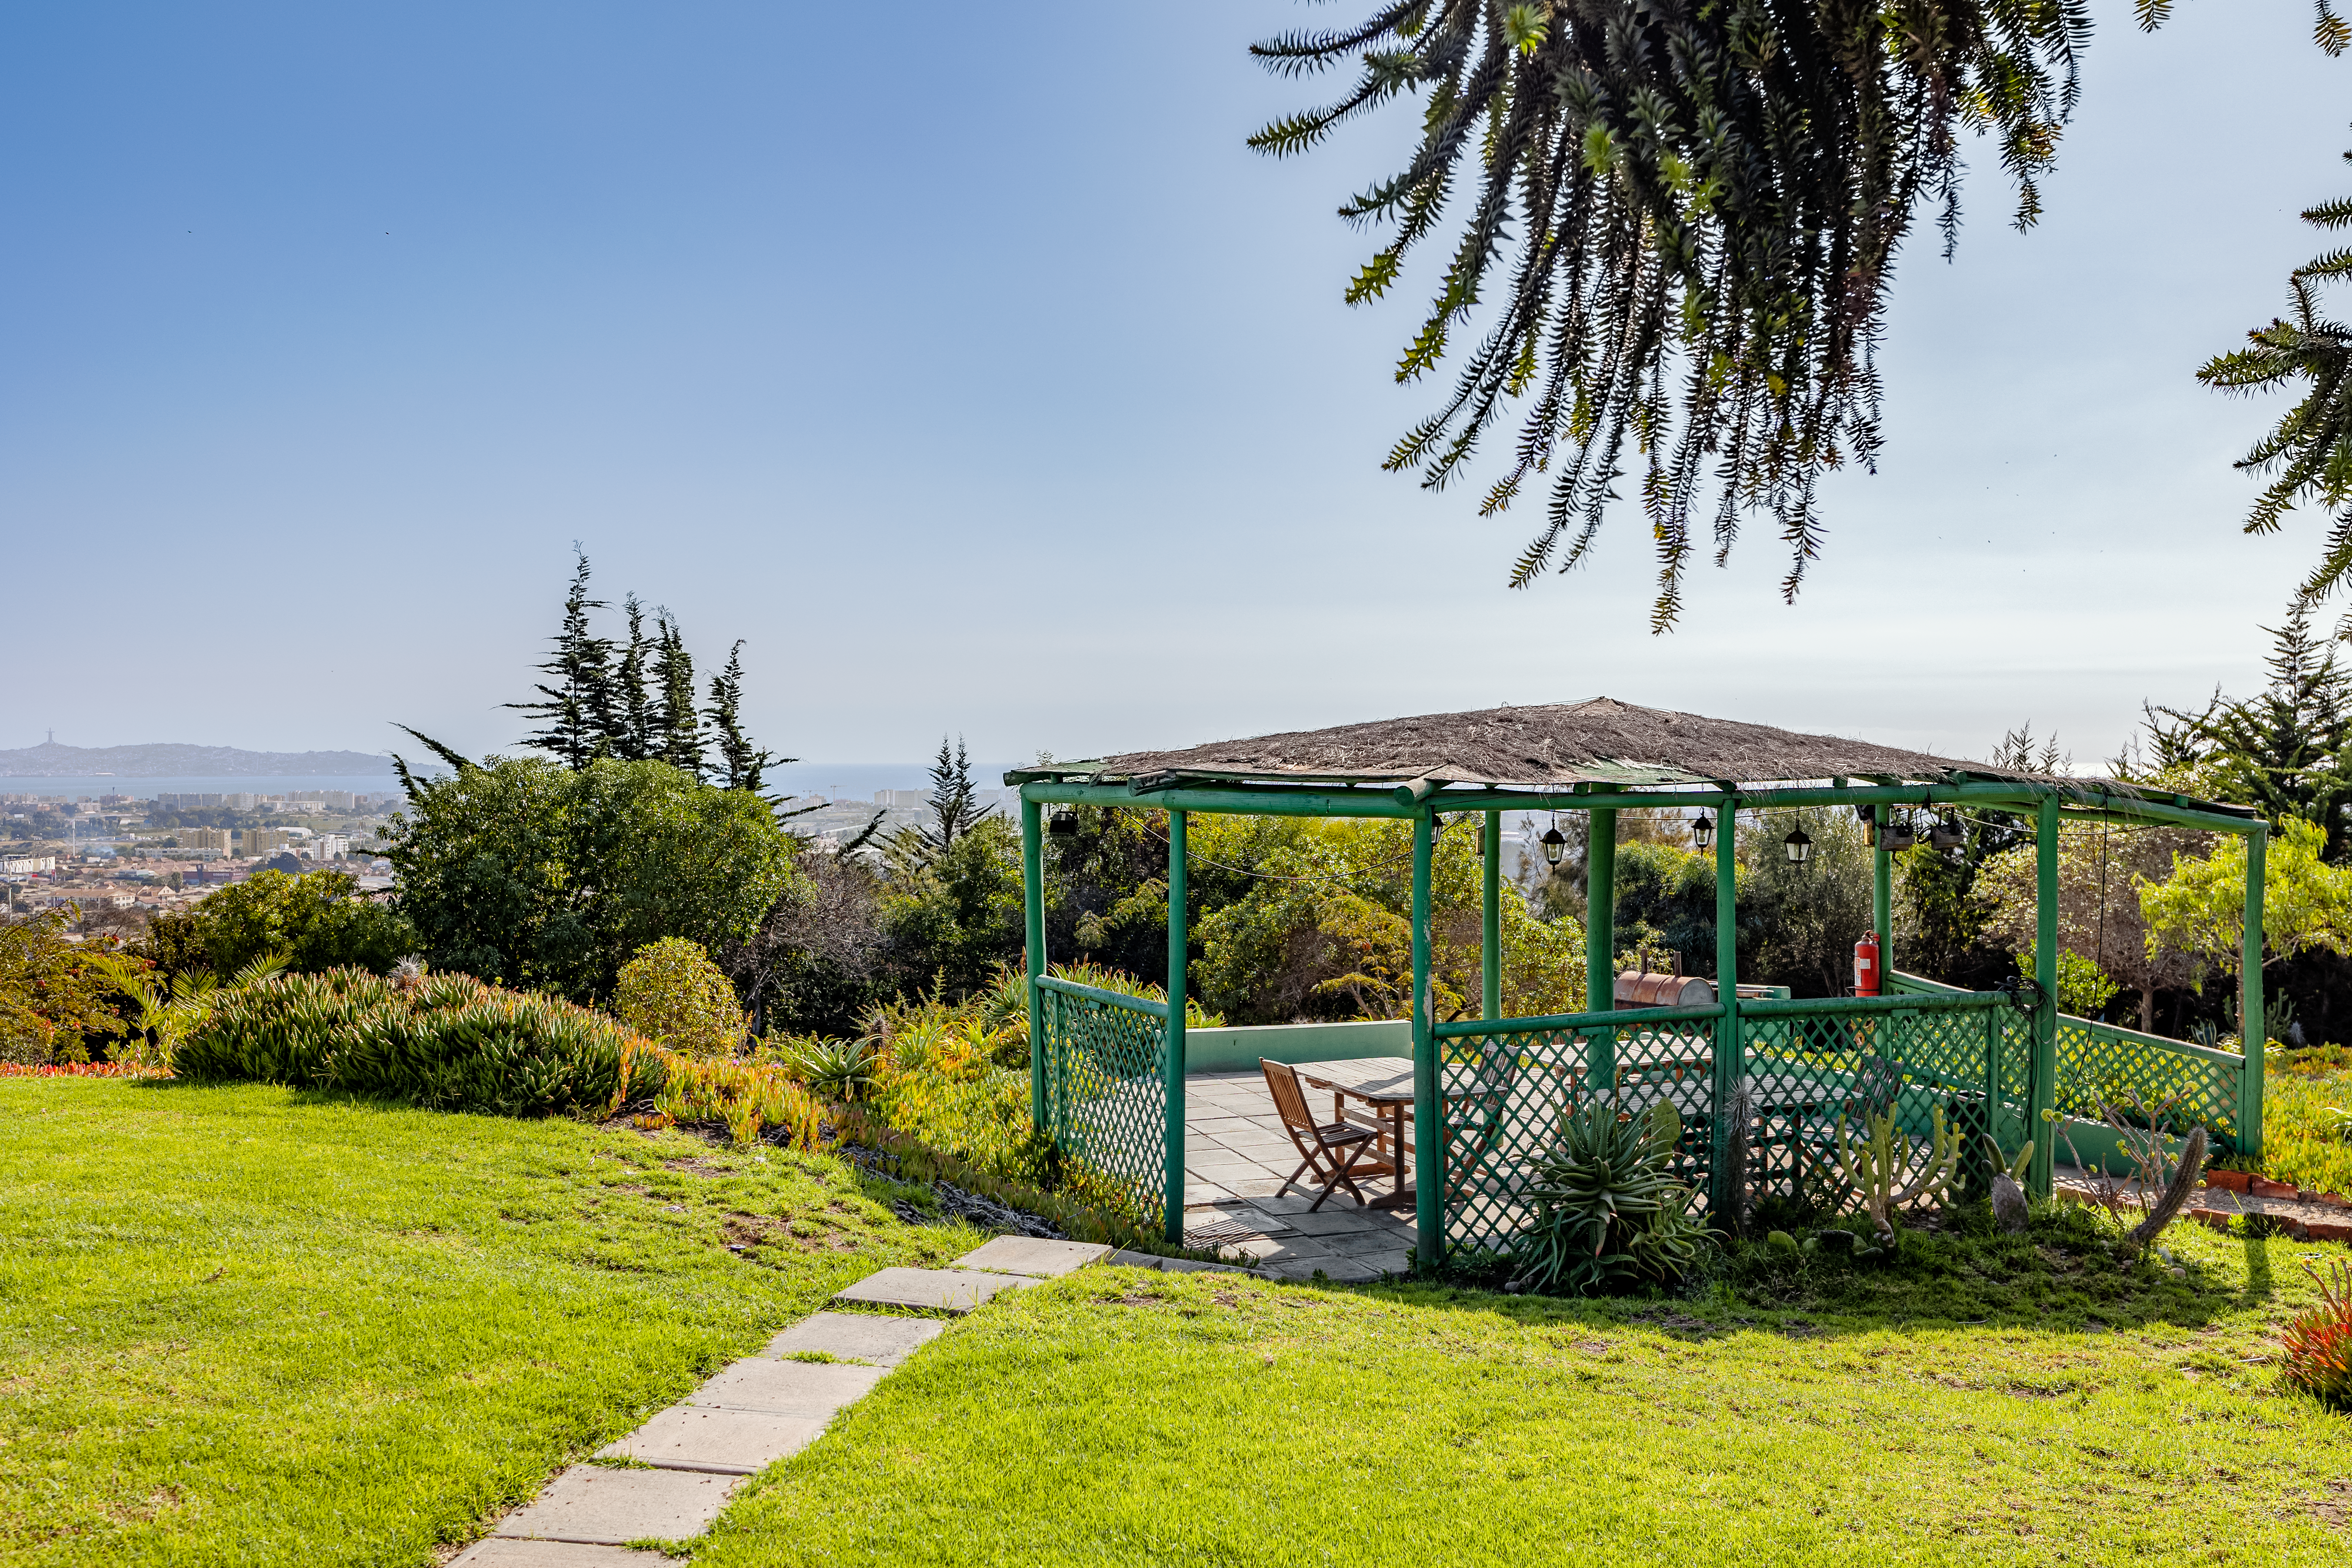

AURA Recinto Quincho

The "quincho" outdoor space at House 8 at the AURA Recinto in La Serena, Chile.

Credit: NOIRLab/NSF/AURA/T. Slovinský